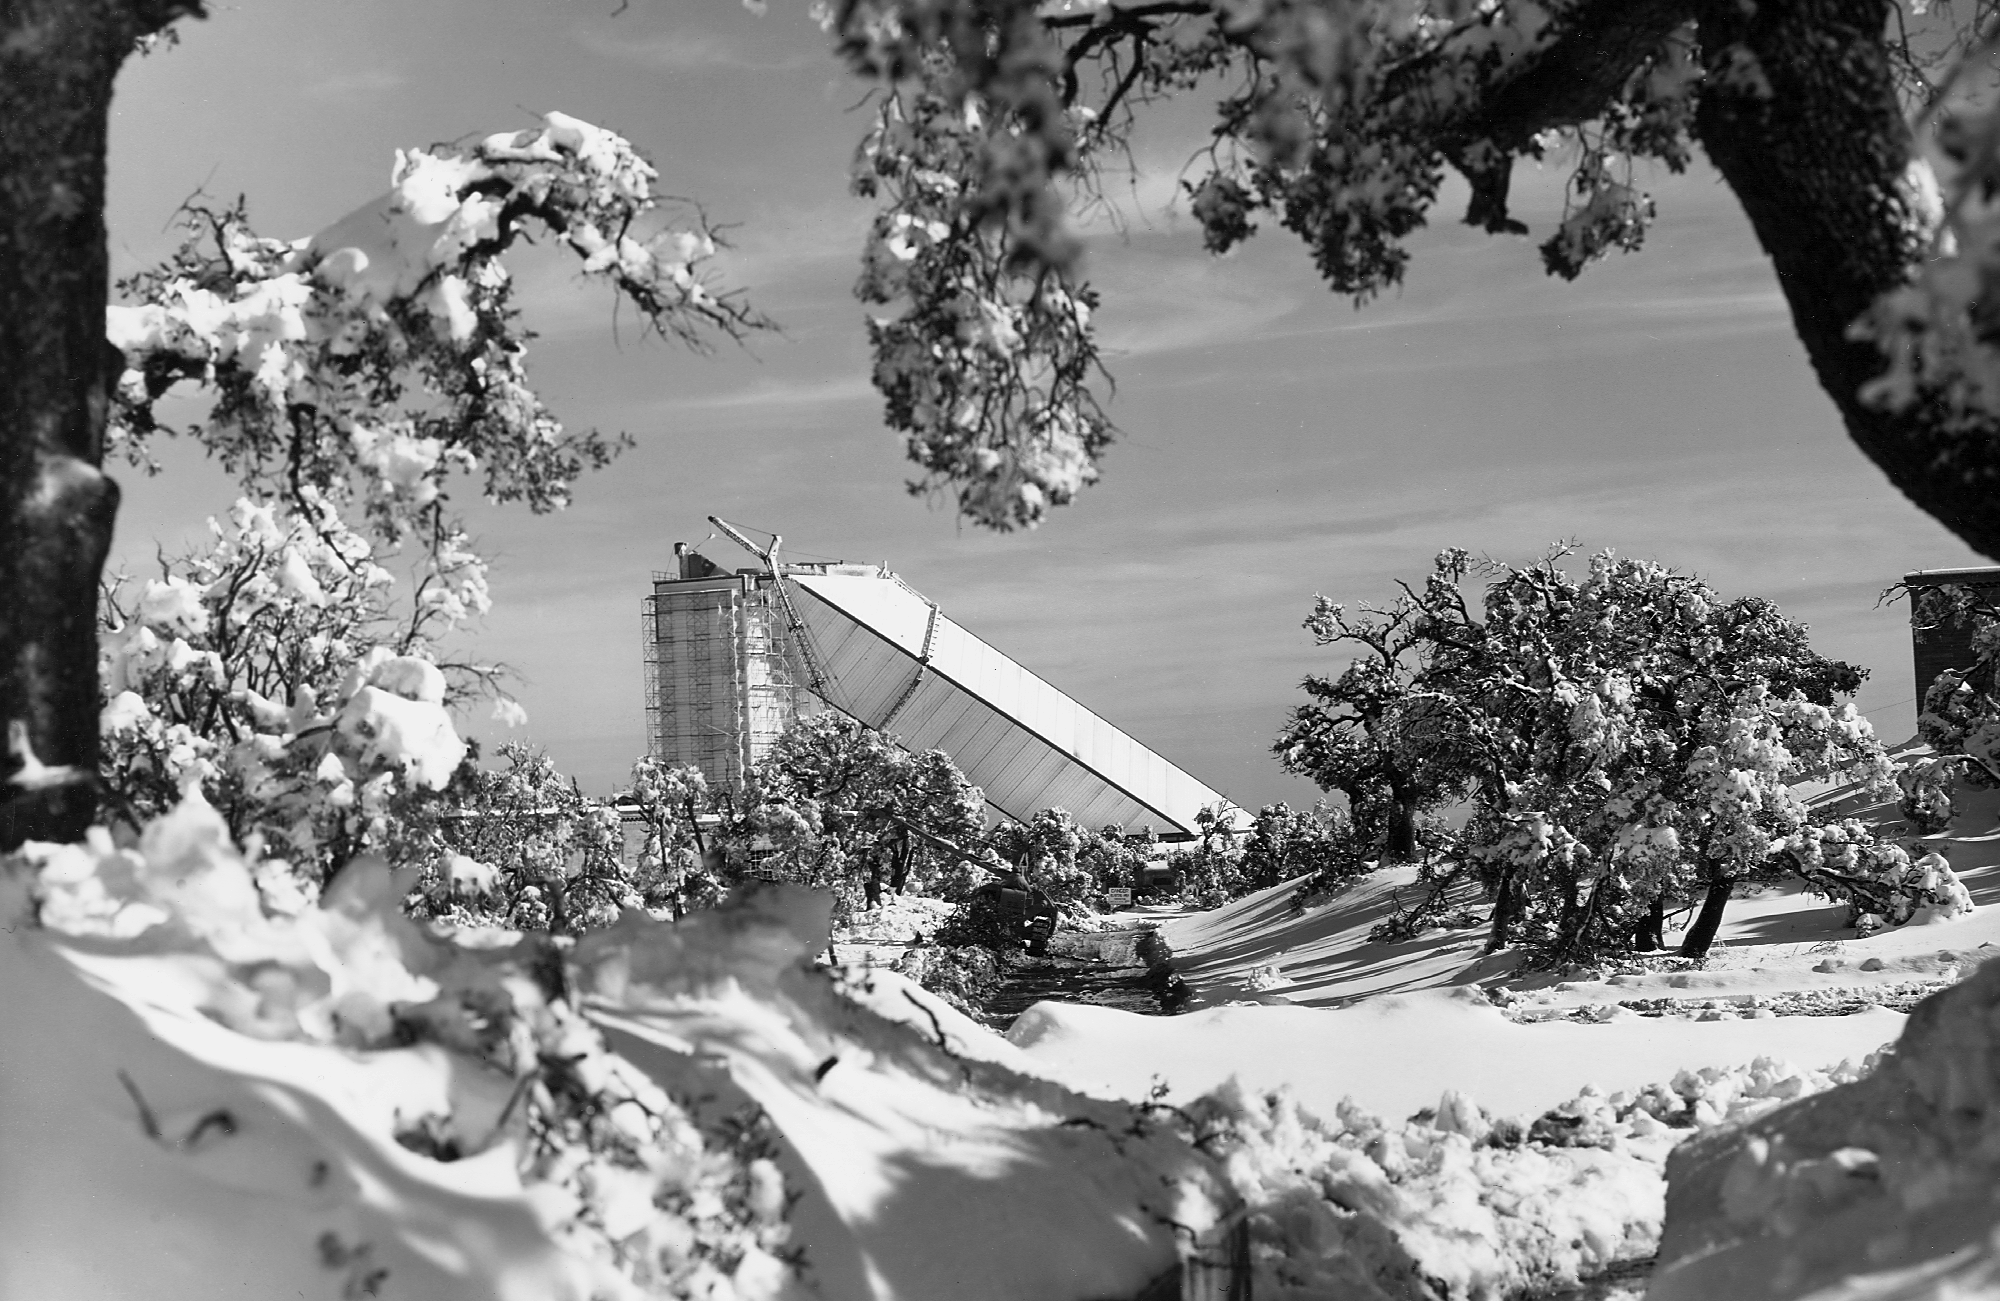

McMath construction

The solar telescope during construction, in the winter of 1961. From the private collection of Dr Keith Pierce.

Credit: Keith Pierce/NOIRLab/NSF/AURA/